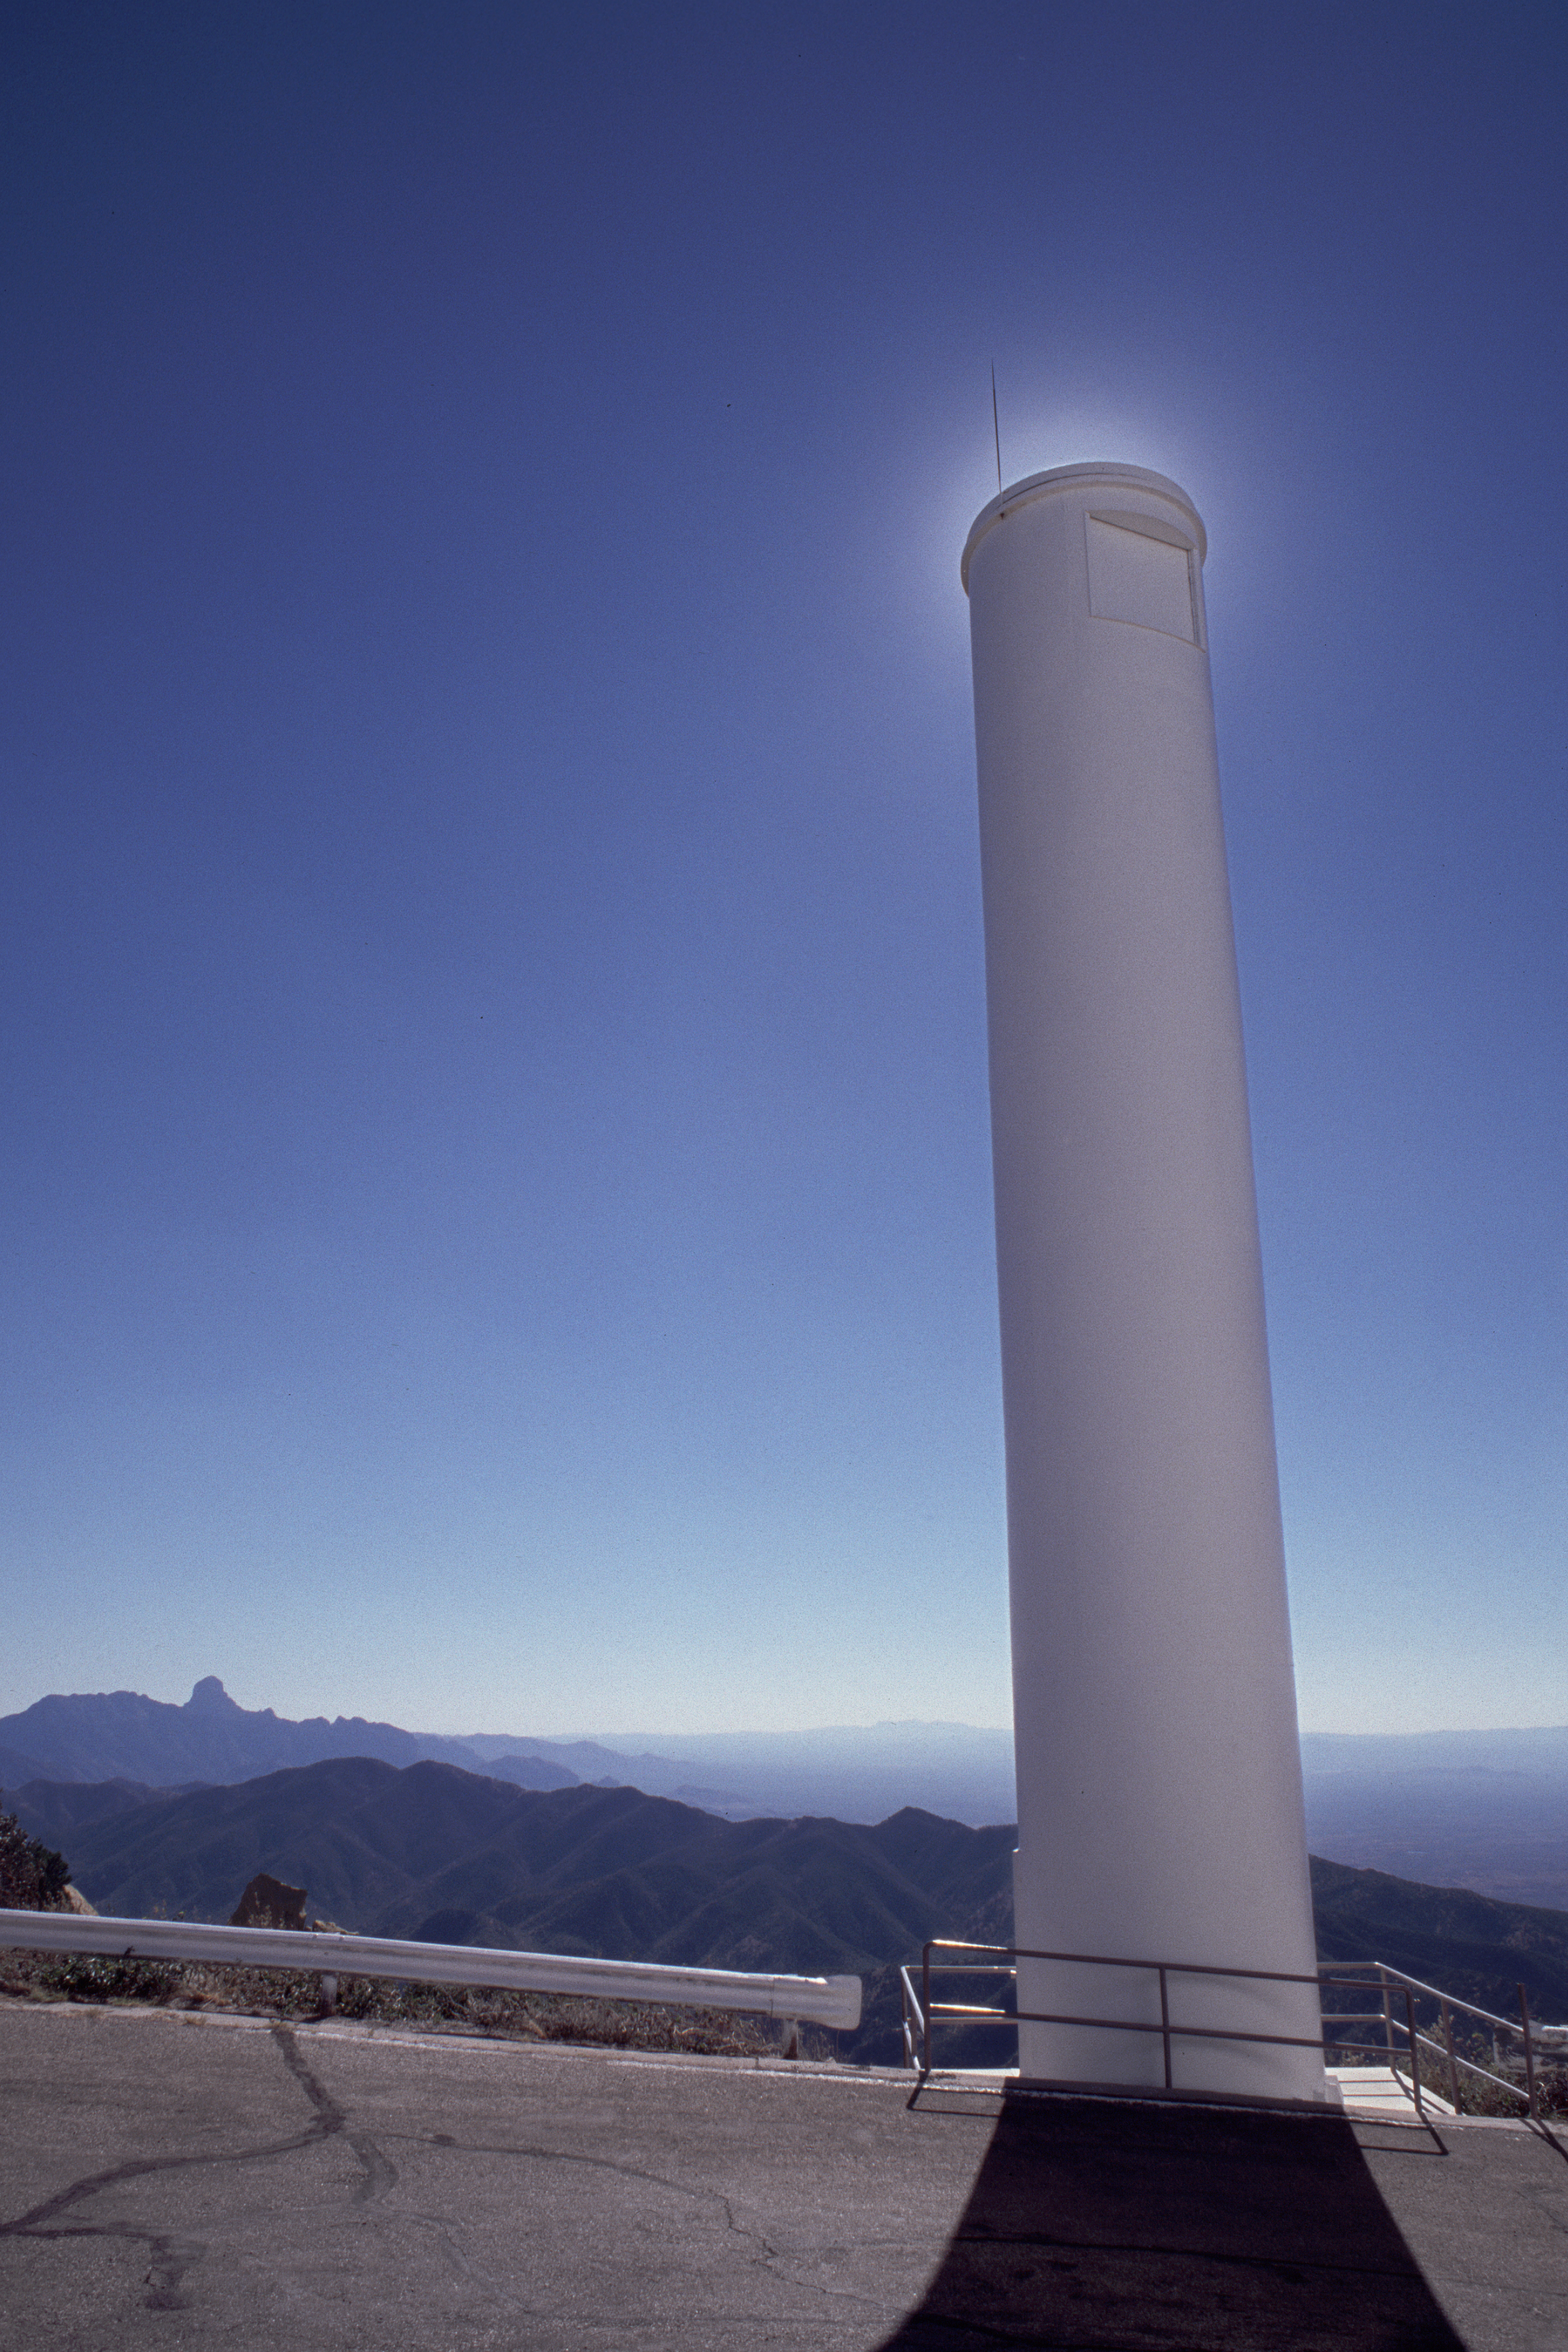

KPNO Coude Tower

This is the tower which contains part of the optical system for the Coude Feed telescope, attached to the KPNO 2.1-meter building. This picture is looking to the south, and shows Baboquivari peak in the background.

Credit: NOIRLab